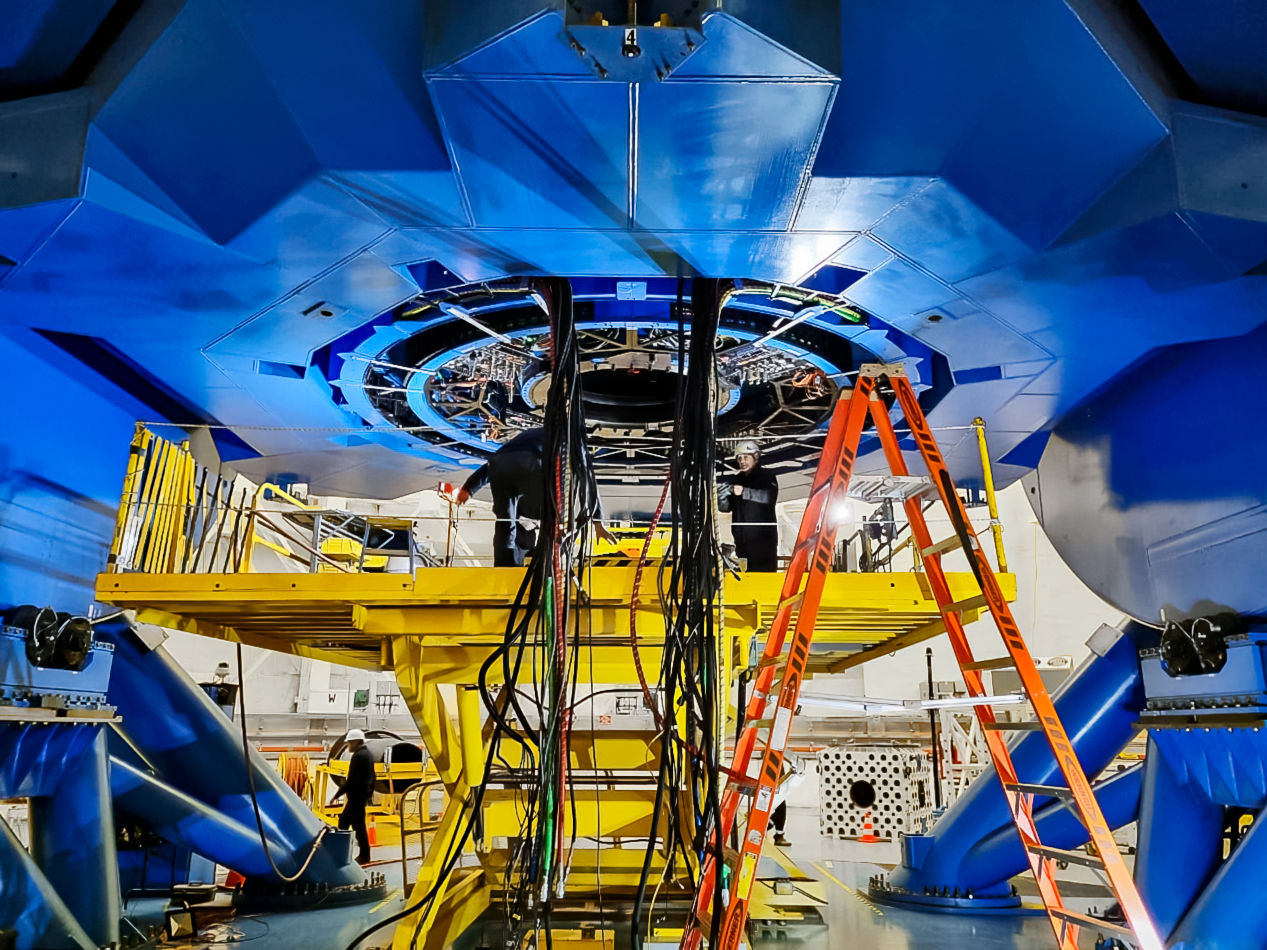

Working on the cabling for the Gemini South telescope

The removal of the cabling in the Gemini South telescope, in preparation for the maintenance shutdown.

Credit: International Gemini Observatory/NOIRLab/NSF/AURA